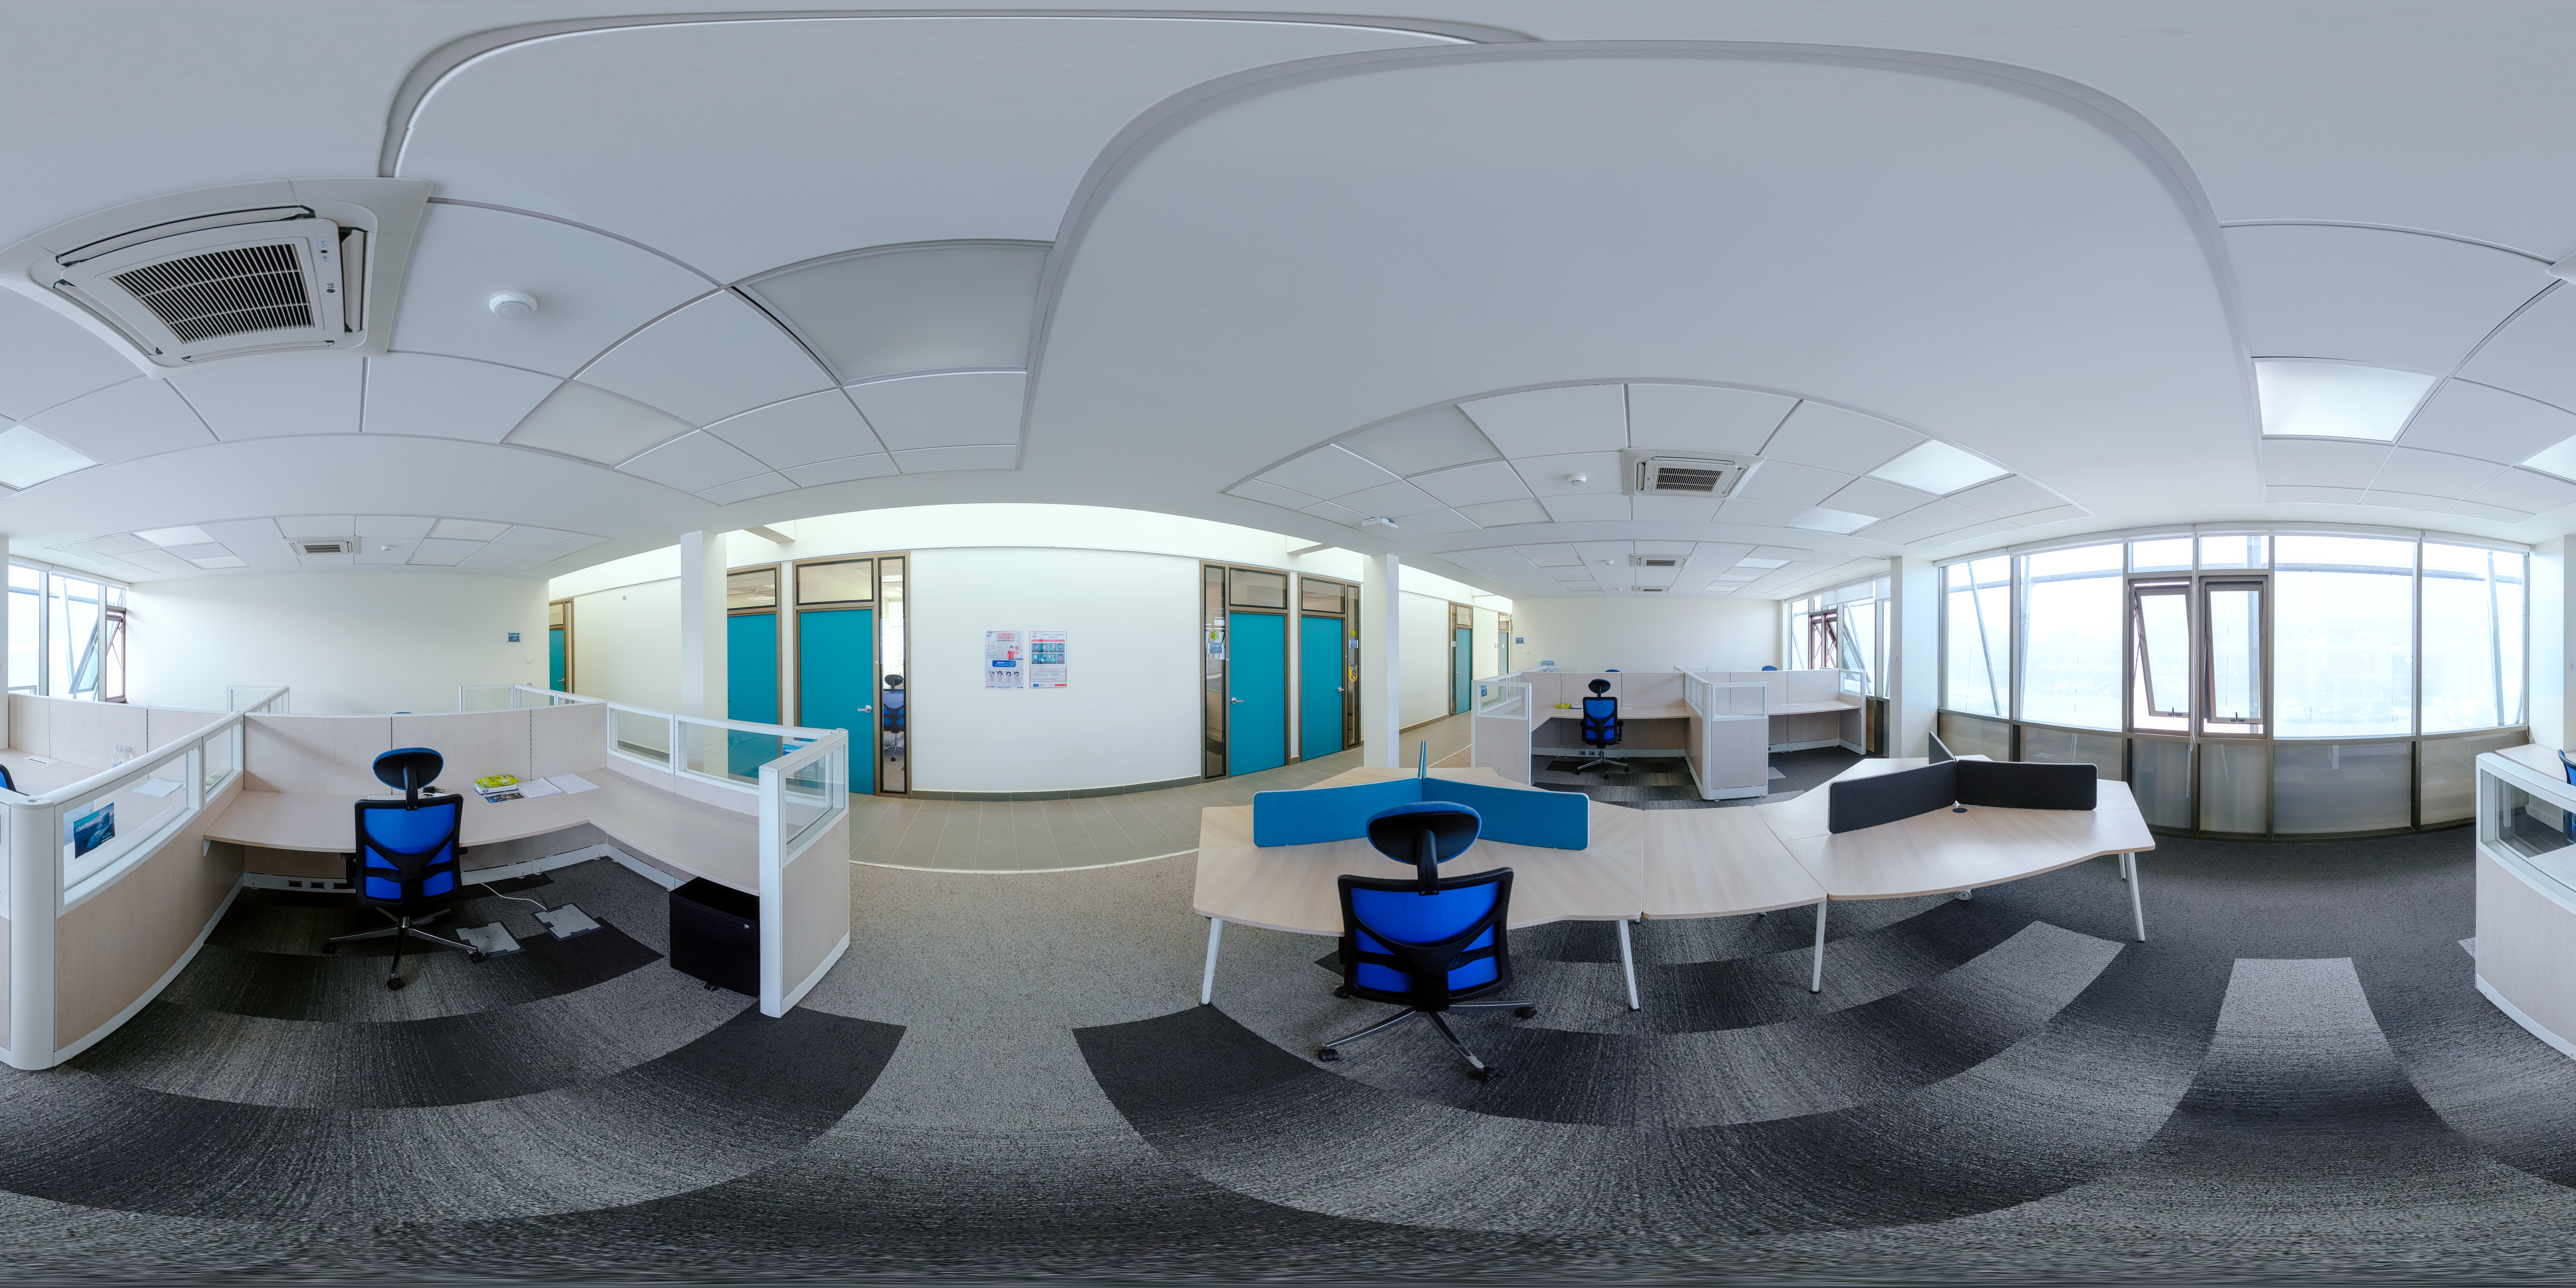

AURA Recinto Interior 360 Degree Panorama

A panoramic view of the inside of the AURA Recinto Facility, part of the Cerro Tololo Inter-American Observatory, a program of NSF NOIRLab.

Credit: NOIRLab/AURA/NSF/P. Horálek